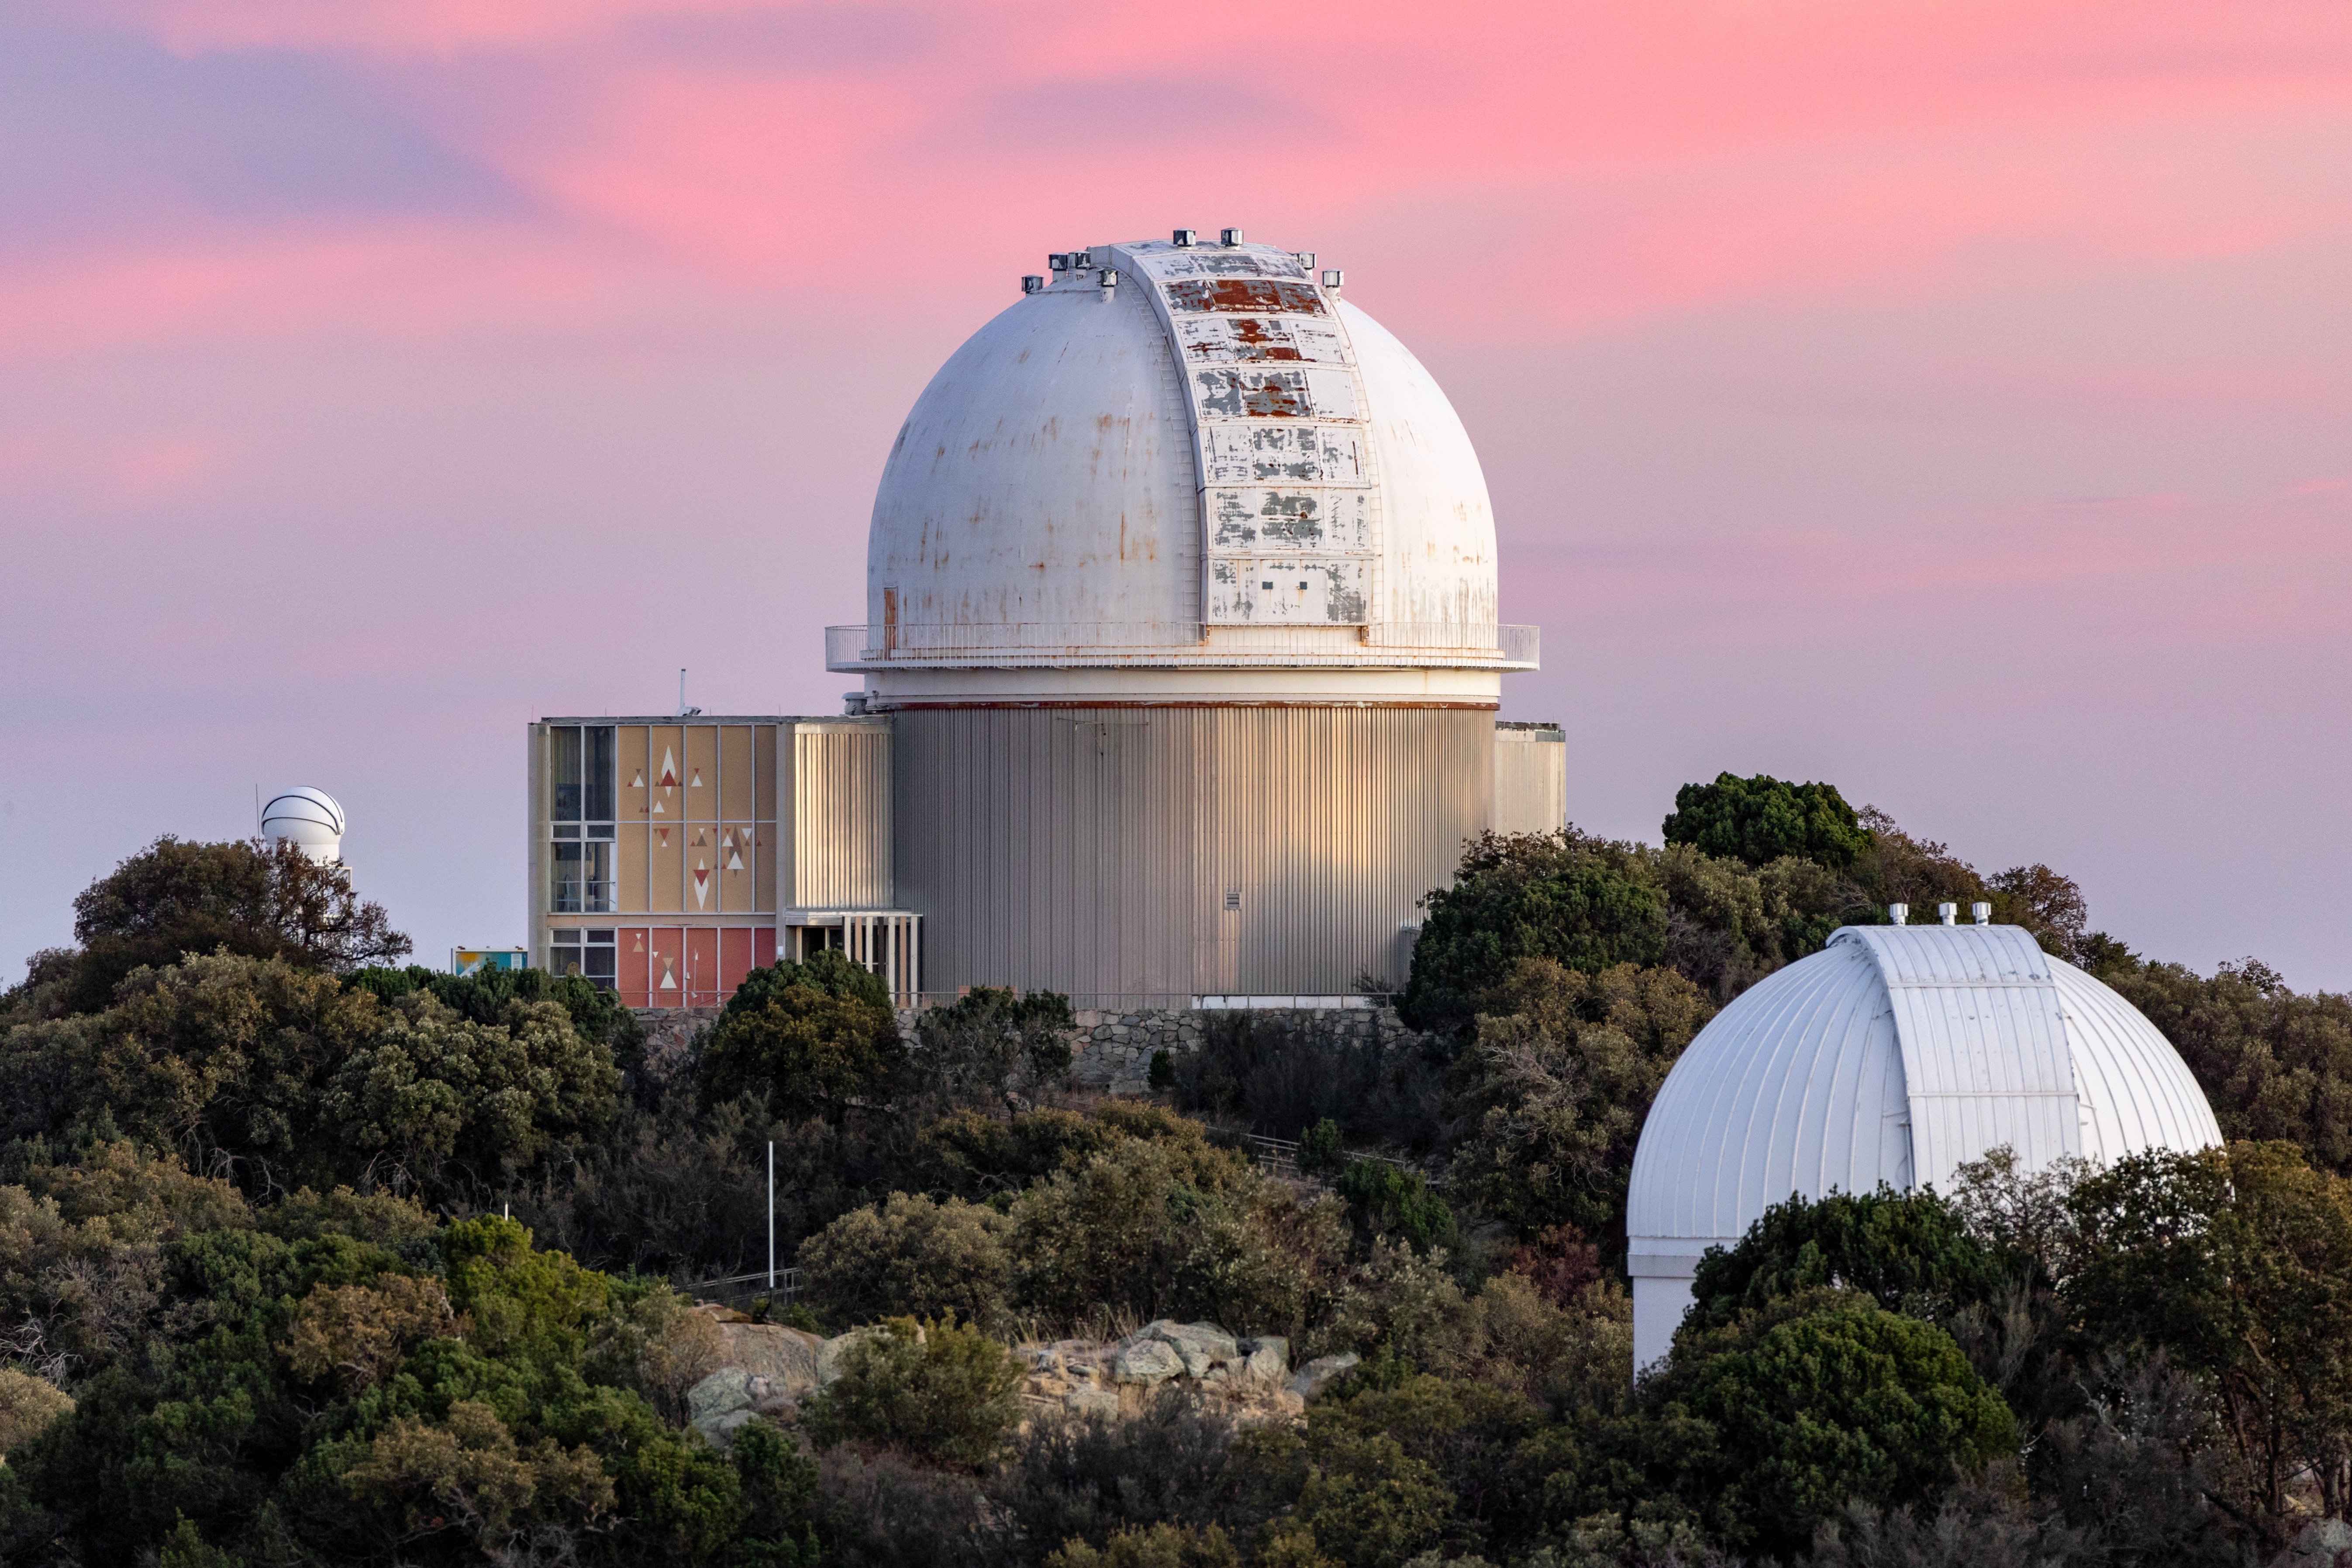

KPNO 2.1-meter Telescope Sunset

The KPNO 2.1-meter Telescope bathing in the setting sun on Kitt Peak National Observatory in Arizona.

Credit: KPNO/NOIRLab/NSF/AURA/T. Slovinský